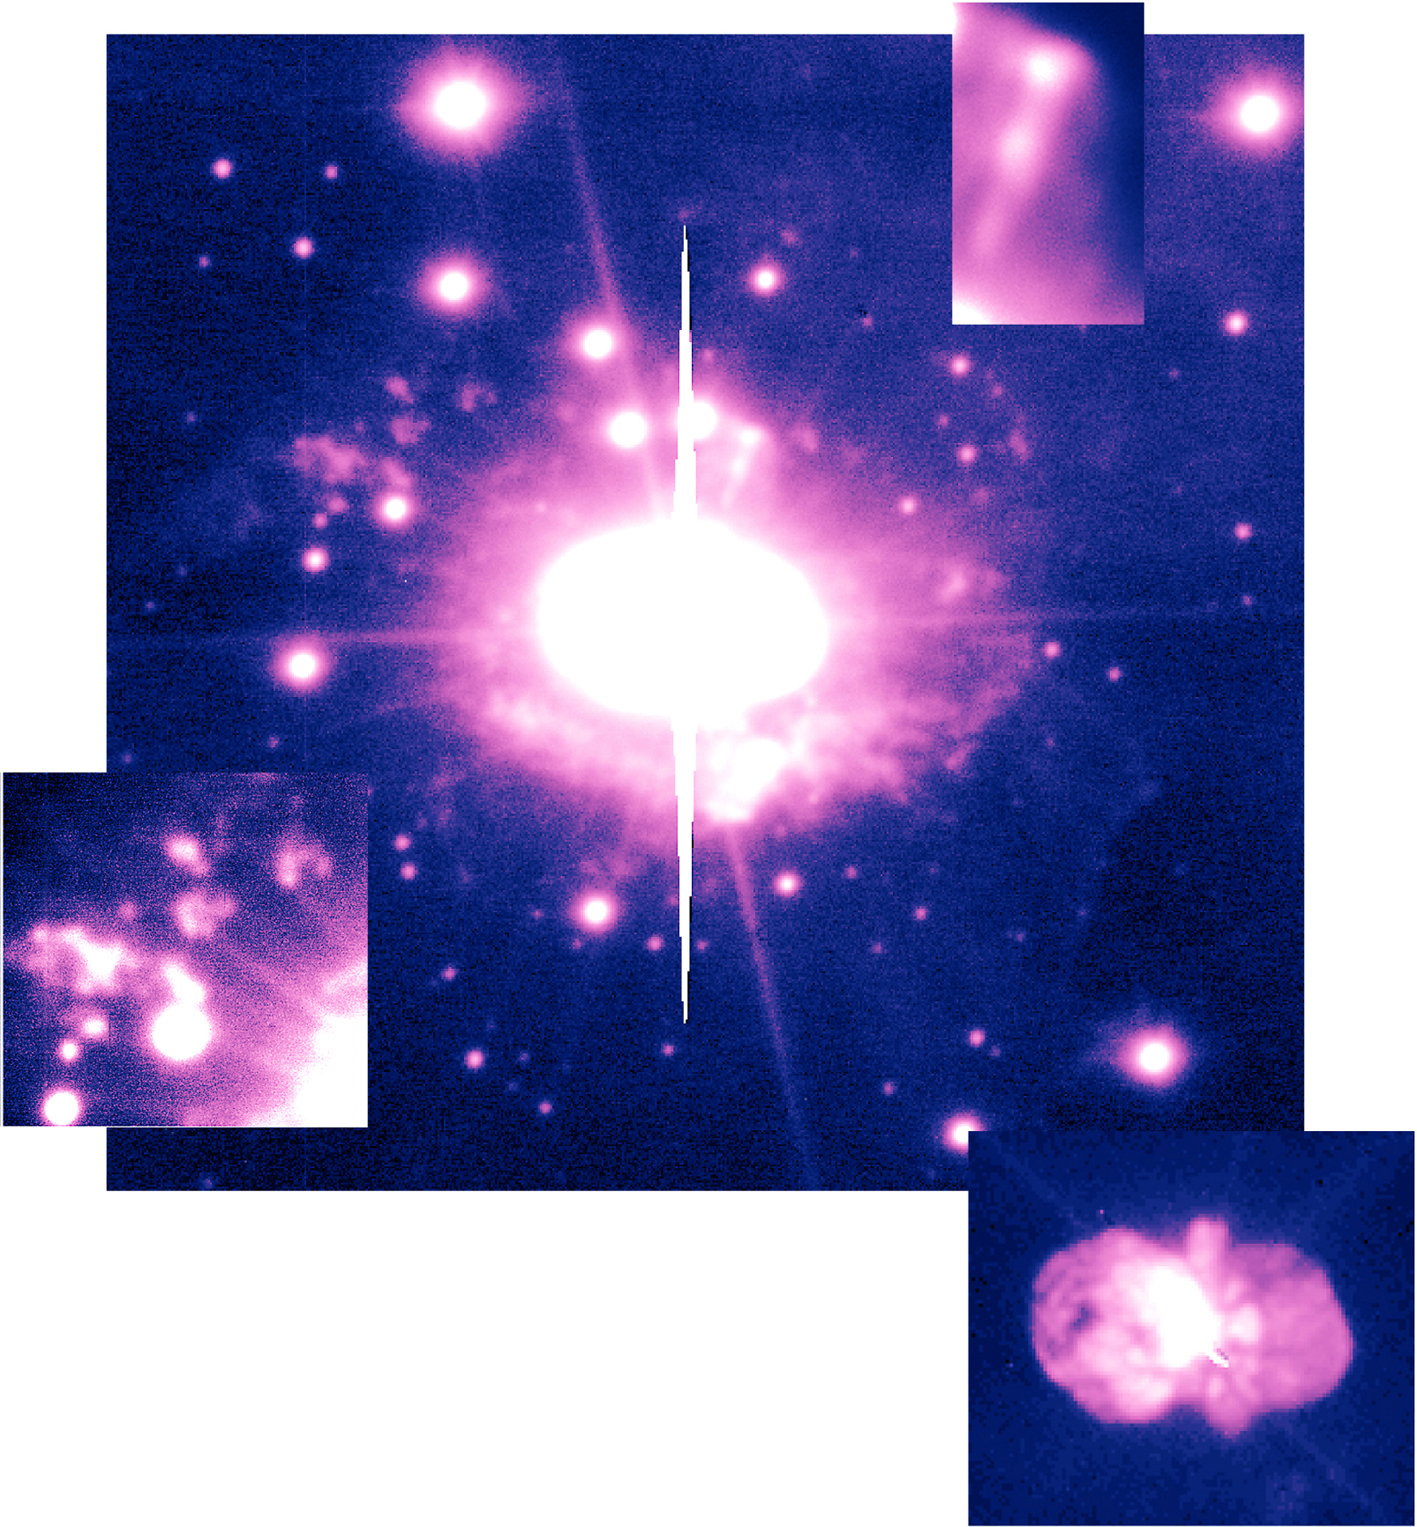

High-Velocity ejecta in Eta Carinae

Around 1841, Eta Carinae became one of the brightest stars in the sky when it underwent a giant outburst. This 10-second image was obtained in red light on May 22, 1998, with the coated 8.2-m VLT mirror. It beautifully demonstrates the detailed structure of the material that was ejected on that occasion. While many of the individual structures that can be recognised here have been subject to previous investigations, this is the most detailed ground-based image ever obtained of this extensively studied object and its immediate surroundings.

The bright star in the center is heavily overexposed, leading to "blooming" effects in the digital detector and adding a signature of the "spiders" that hold the secondary mirror in position.

Another image was obtained with the UT1 Cassegrain Guide Probe under excellent seeing conditions (0.38 arcsec), see the insert at the bottom right corner. It shows Eta Carinae and the Homunculus nebula in great detail. The orientation of the two images is identical.

Eta Carinae is one of the heaviest stars in the Milky Way and is situated at a distance of 7,500 light-years. Its mass is estimated to be about 100 times that of the Sun. Such heavy stars burn their hydrogen at an exceptionally high rate, so that they become intrinsically very bright, about a million times more luminous than the Sun. A consequence is that they evolve much faster and explode as supernovae only a few million years after their birth.

Eta Carinae has now entered the final stage of its life and will most probably become a supernova some time during the next 100,000 years. In the present stage, it is highly unstable. It undergoes giant outbursts at least once every one thousand years during which it sheds an enormous amount of mass.

This fine image shows the remnants of Eta Carinae's most recent outburst that took place around 1841, that is, simultaneously with the dramatic brightening of the object. Moreover, at the left-hand side, several faint isolated features (known as the "East condensations") show up in great detail (see the insert at bottom left corner). They may have been ejected in the 15th century, some 400 years earlier, during an outburst similar to the one that ocurred in 1841.

The image also includes a linear, jet-like feature (insert upper right corner) that displays blobs of gas moving with velocities exceeding 1000 km/s. A bow shock at the head of the jet-like feature is clearly visible.

Credit: ESO